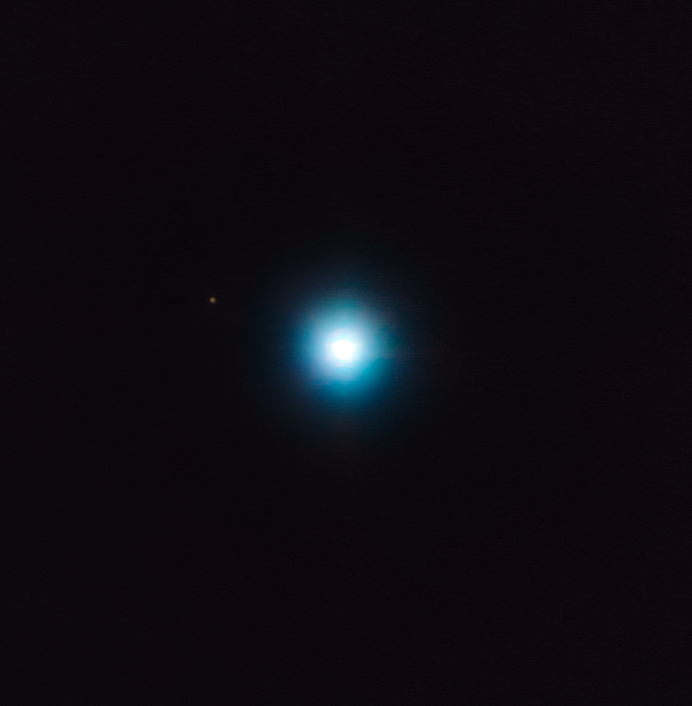

VLT snaps an exotic exoplanet “first”

Astronomers hunt for planets orbiting other stars (exoplanets) using a variety of methods. One successful method is direct imaging; this is particularly effective for planets on wide orbits around young stars, because the light from the planet is not overwhelmed by light from the host star and is thus easier to spot.

This image demonstrates this technique. It shows a T-Tauri star named CVSO 30, located approximately 1200 light-years away from Earth in the 25 Orionis group (slightly northwest of Orion’s famous Belt). In 2012, astronomers found that CVSO 30 hosted one exoplanet (CVSO 30b) using a detection method known as transit photometry, where the light from a star observably dips as a planet travels in front of it. Now, astronomers have gone back to look at the system using a number of telescopes. The study combines observations obtained with the ESO’s Very Large Telescope (VLT) in Chile, the W. M. Keck Observatory in Hawaii, and the Calar Alto Observatory facilities in Spain.

Using the data astronomers have imaged what is likely to be a second planet! To produce the image, astronomers exploited the astrometry provided by VLT’s NACO and SINFONI instruments.

This new exoplanet, named CVSO 30c, is the small dot to the upper left of the frame (the large blob is the star itself). While the previously-detected planet, CVSO 30b, orbits very close to the star, whirling around CVSO 30 in just under 11 hours at an orbital distance of 0.008 au, CVSO 30c orbits significantly further out, at a distance of 660 au, taking a staggering 27 000 years to complete a single orbit. (For reference, the planet Mercury orbits the Sun at an average distance of 0.39 au, while Neptune sits at just over 30 au.)

If it is confirmed that CVSO 30c orbits CVSO 30, this would be the first star system to host both a close-in exoplanet detected by the transit method and a far-out exoplanet detected by direct imaging. Astronomers are still exploring how such an exotic system came to form in such a short timeframe, as the star is only 2.5 million years old; it is possible that the two planets interacted at some point in the past, scattering off one another and settling in their current extreme orbits.

Credit: ESO/Schmidt et al.